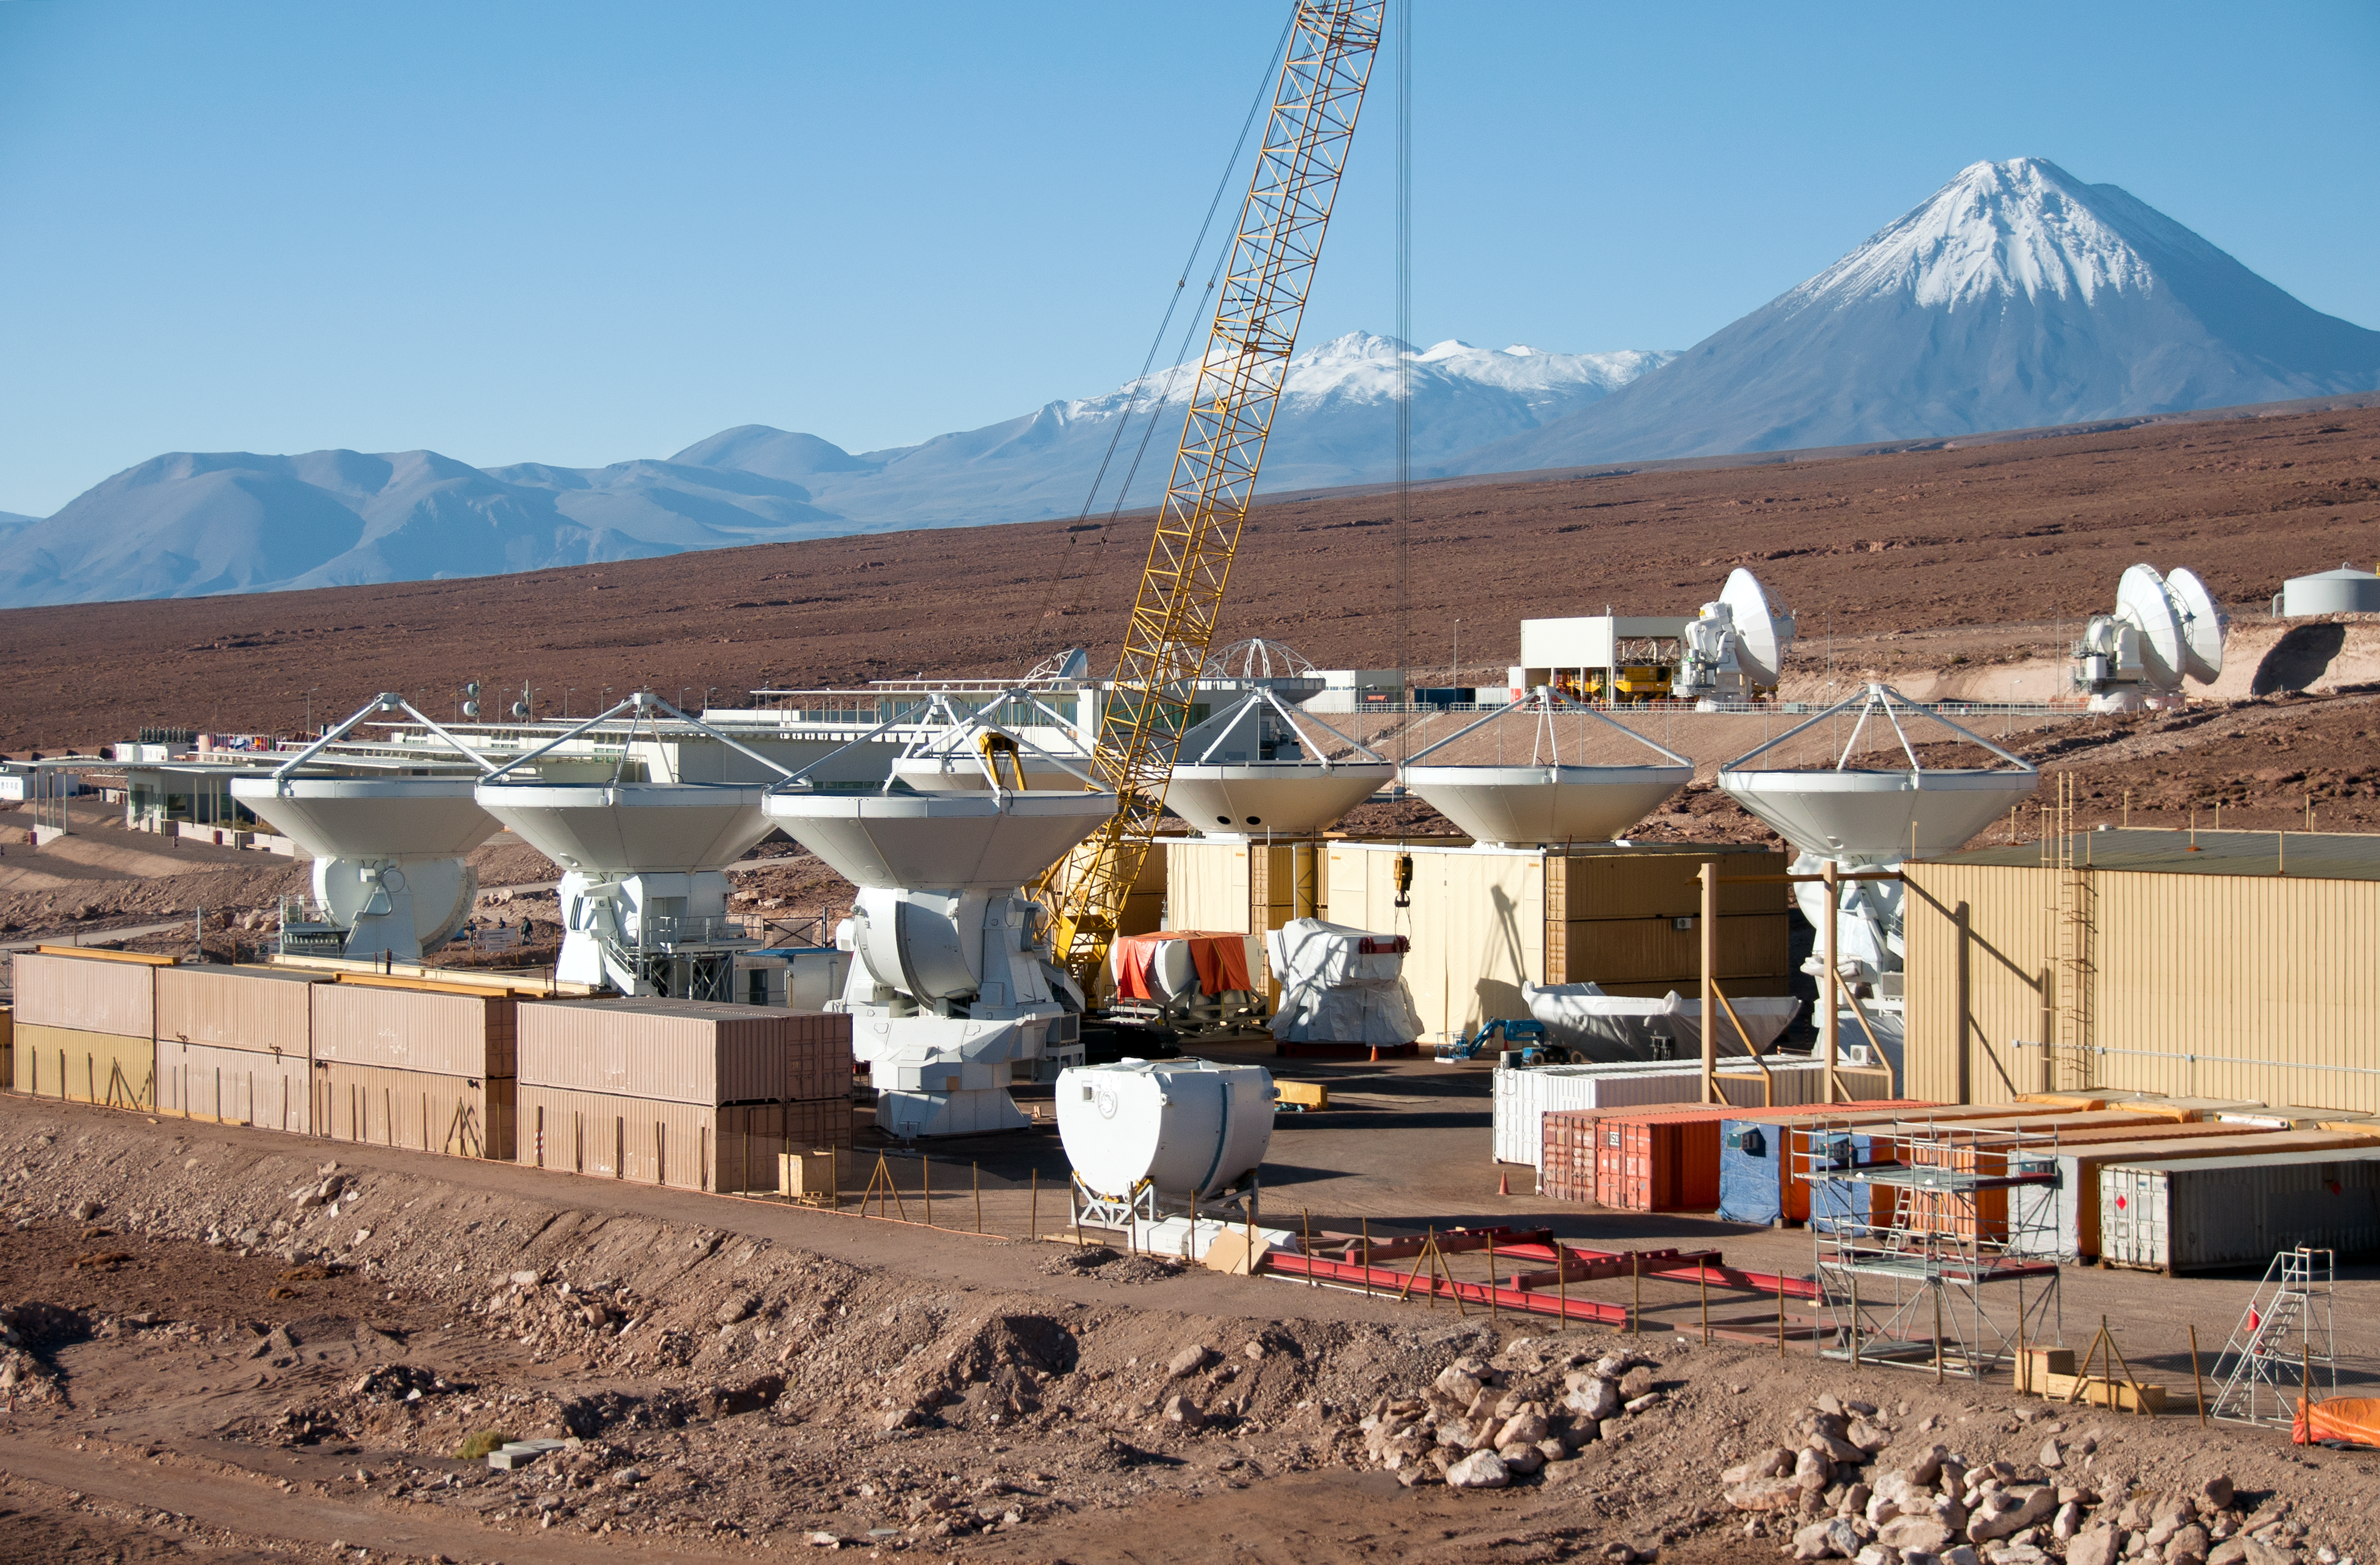

European antennas under construction

This is a helicopter view of the Atacama Large Millimeter/submillimeter Array (ALMA) Operations Support Facility (OSF) site. In the foreground is the AEM Consortium’s [1] facility where the European antennas are assembled and tested. Seven of the 25 European antennas can be seen, pointing towards the sky. More parts, including a receiver cabin and antenna base, await the next assembly. Each antenna has a dish 12 metres in diameter, and weighs about 95 tonnes.

Once an antenna is assembled and ready, it is handed over to the ALMA project and moved to the nearby OSF technical area, which is the area in the background, where more antennas can be seen. Here, it is integrated into the rest of the observatory’s systems. Finally, after further tests by the ALMA team, it is moved from the 2900 metres high OSF to its workplace, the Array Operation Site (AOS), located at an altitude of 5000 metres on the Chajnantor Plateau.

Also in the background, the two bright yellow ALMA antenna transporter vehicles, which are responsible for moving the antennas around and between the OSF and AOS sites, can be seen in their parking area. Further in the distance are the majestic snow-covered peaks of the high Andes, with the distinctive conical shape of the 5920-metre Licancabur volcano on the right.

ALMA, an international astronomy facility, is a partnership of Europe, North America and East Asia in cooperation with the Republic of Chile. ESO, the European partner in ALMA, is providing 25 12-metre antennas through a contract with the European AEM Consortium. ALMA will also have 25 North American antennas, and 16 East Asian antennas.

Credit: ALMA (ESO/NAOJ/NRAO), W. Garnier (ALMA). Acknowledgement: General Dynamics C4 Systems